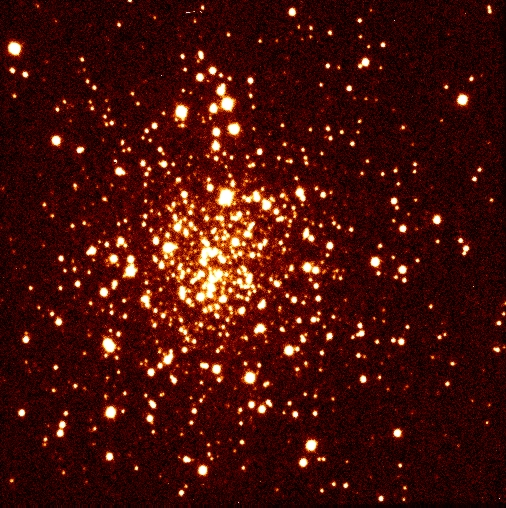

Globular cluster NGC 1261

This is a short (12 sec) exposure of the globular cluster NGC1261 through an H-filter centred at 1.65 micron. Note the excellent resolution, achievable at this wavelength with the SOFI/NTT combination. The field measures 2.5 x 2.5 arcmin, with North at the top and East to the left. The scale is 0.14 arcsec/pixel. The stellar images are very sharp (FWHM around 0.7 arcsec).

Credit: ESO